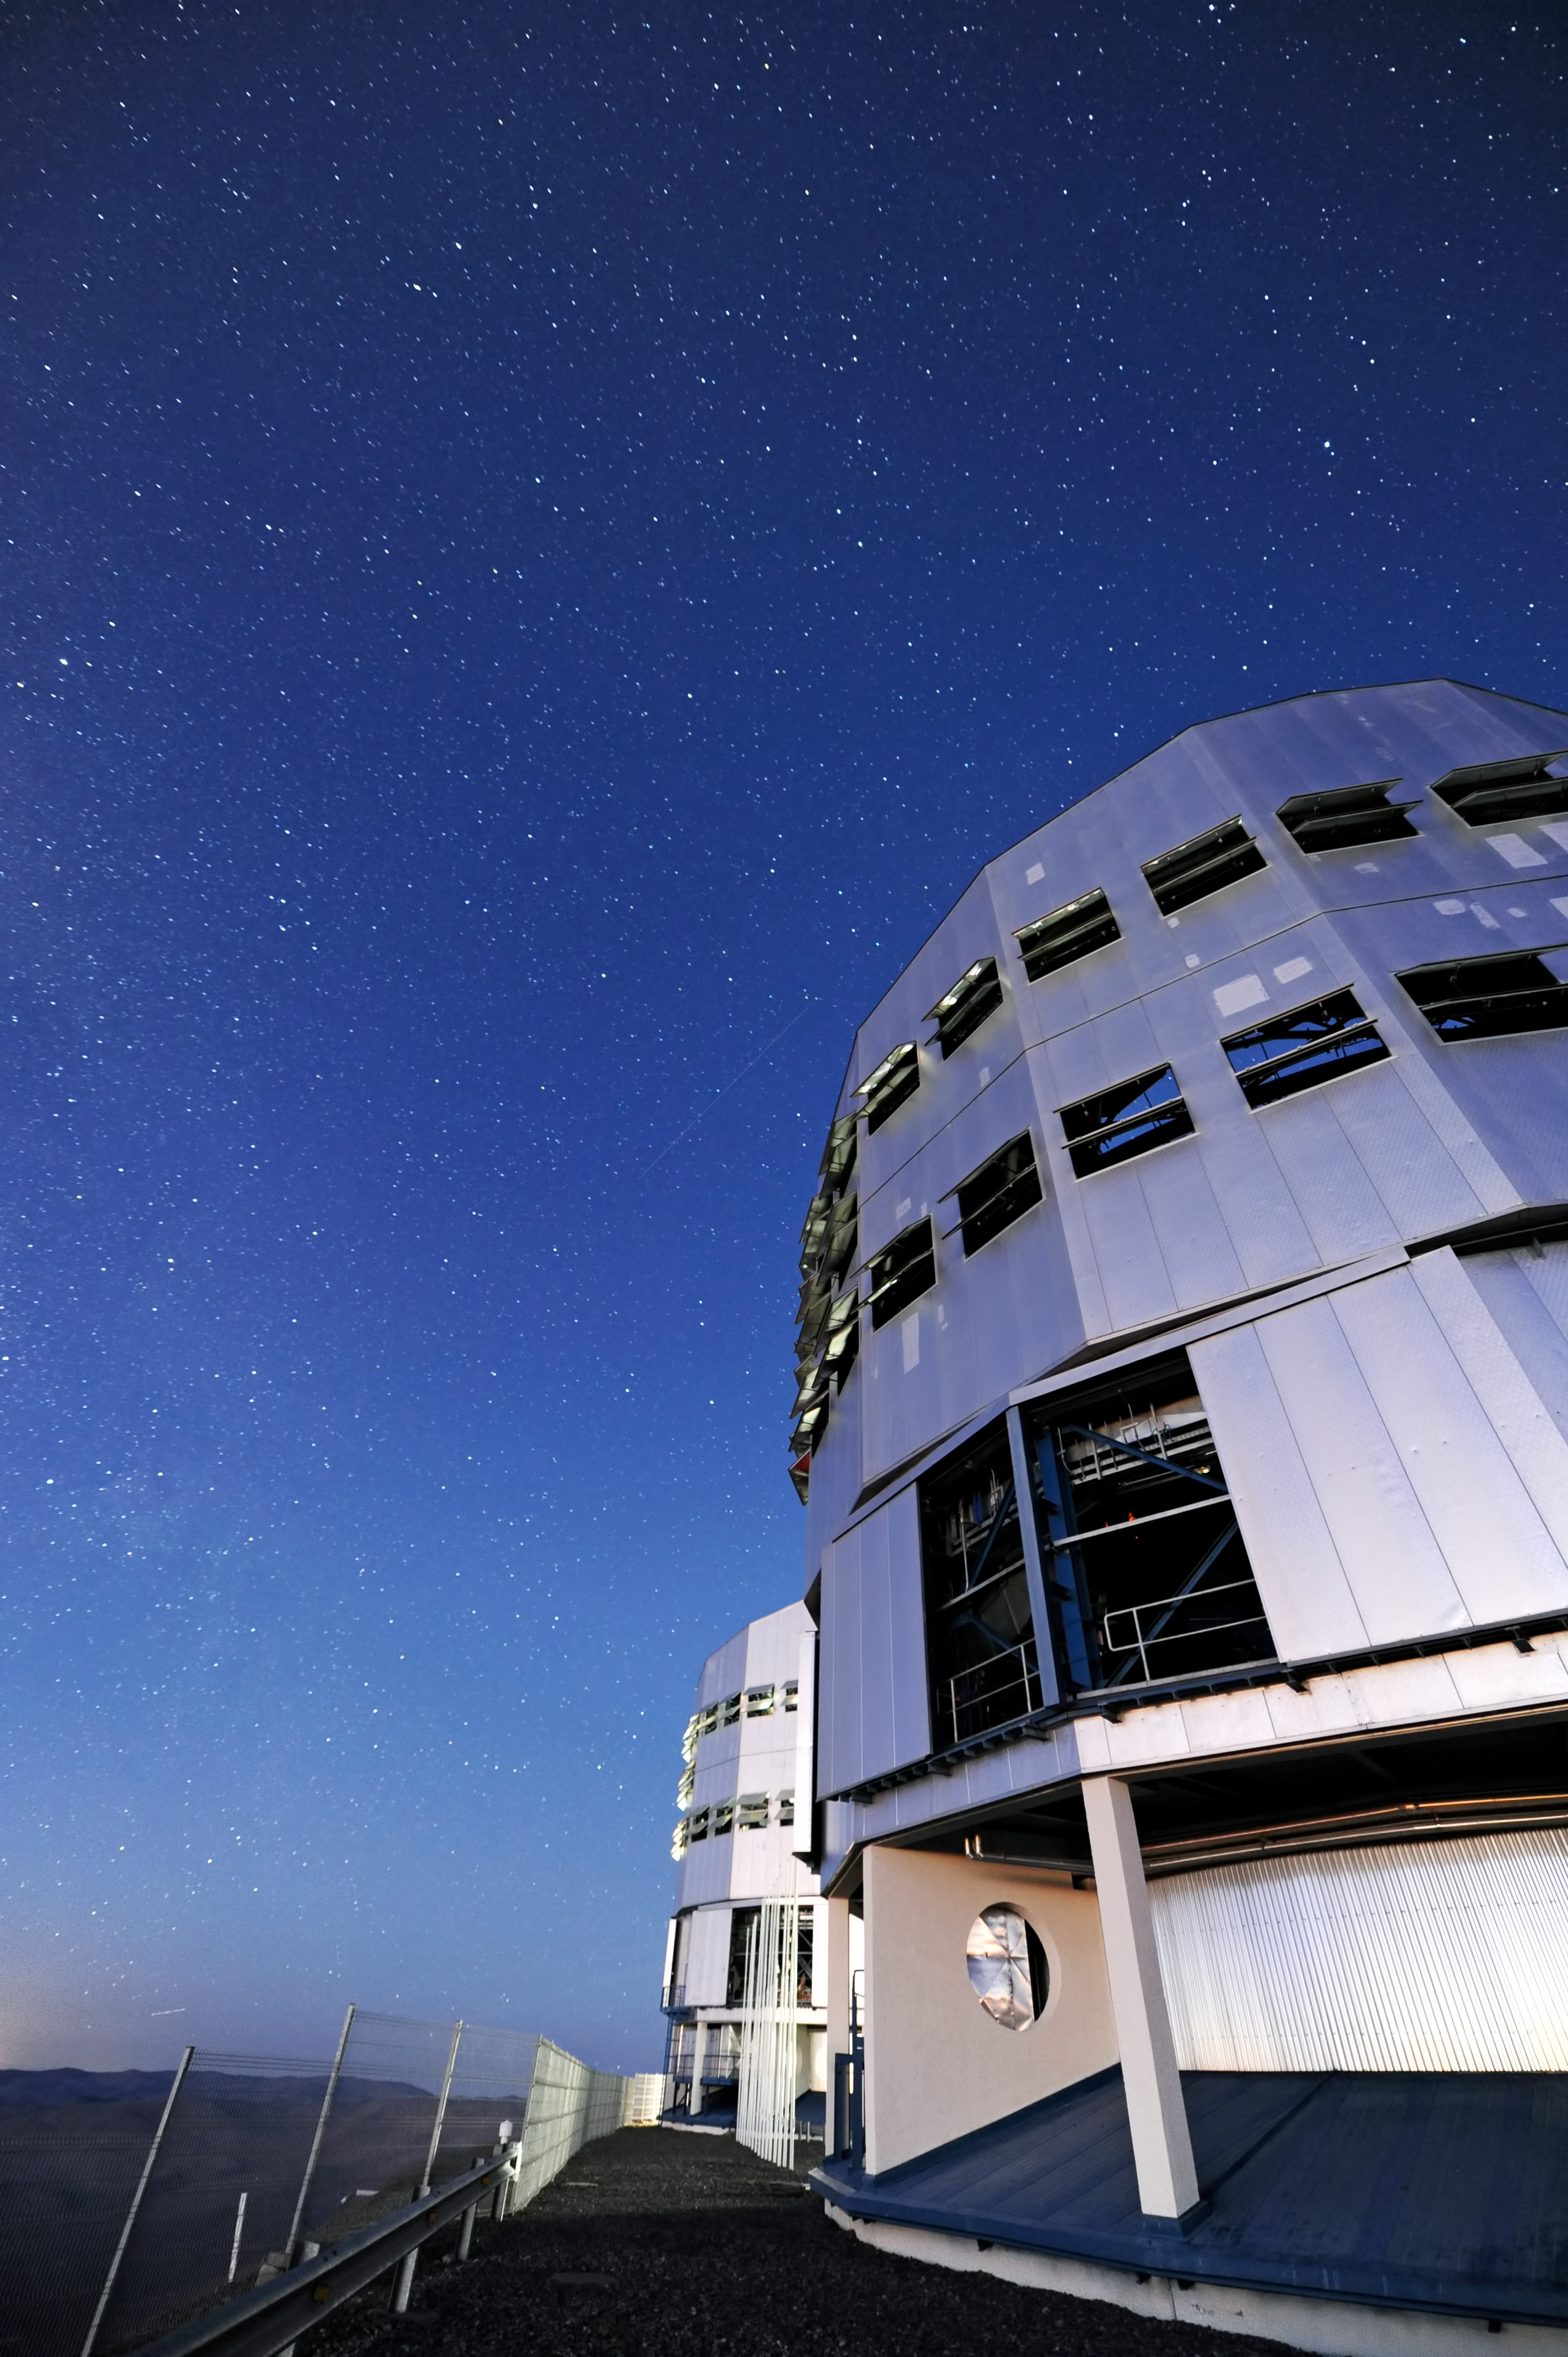

VLT domes at night

The massive VLT Unit Telescopes under the clear night sky of Paranal.

Credit: ESO/C. Malin